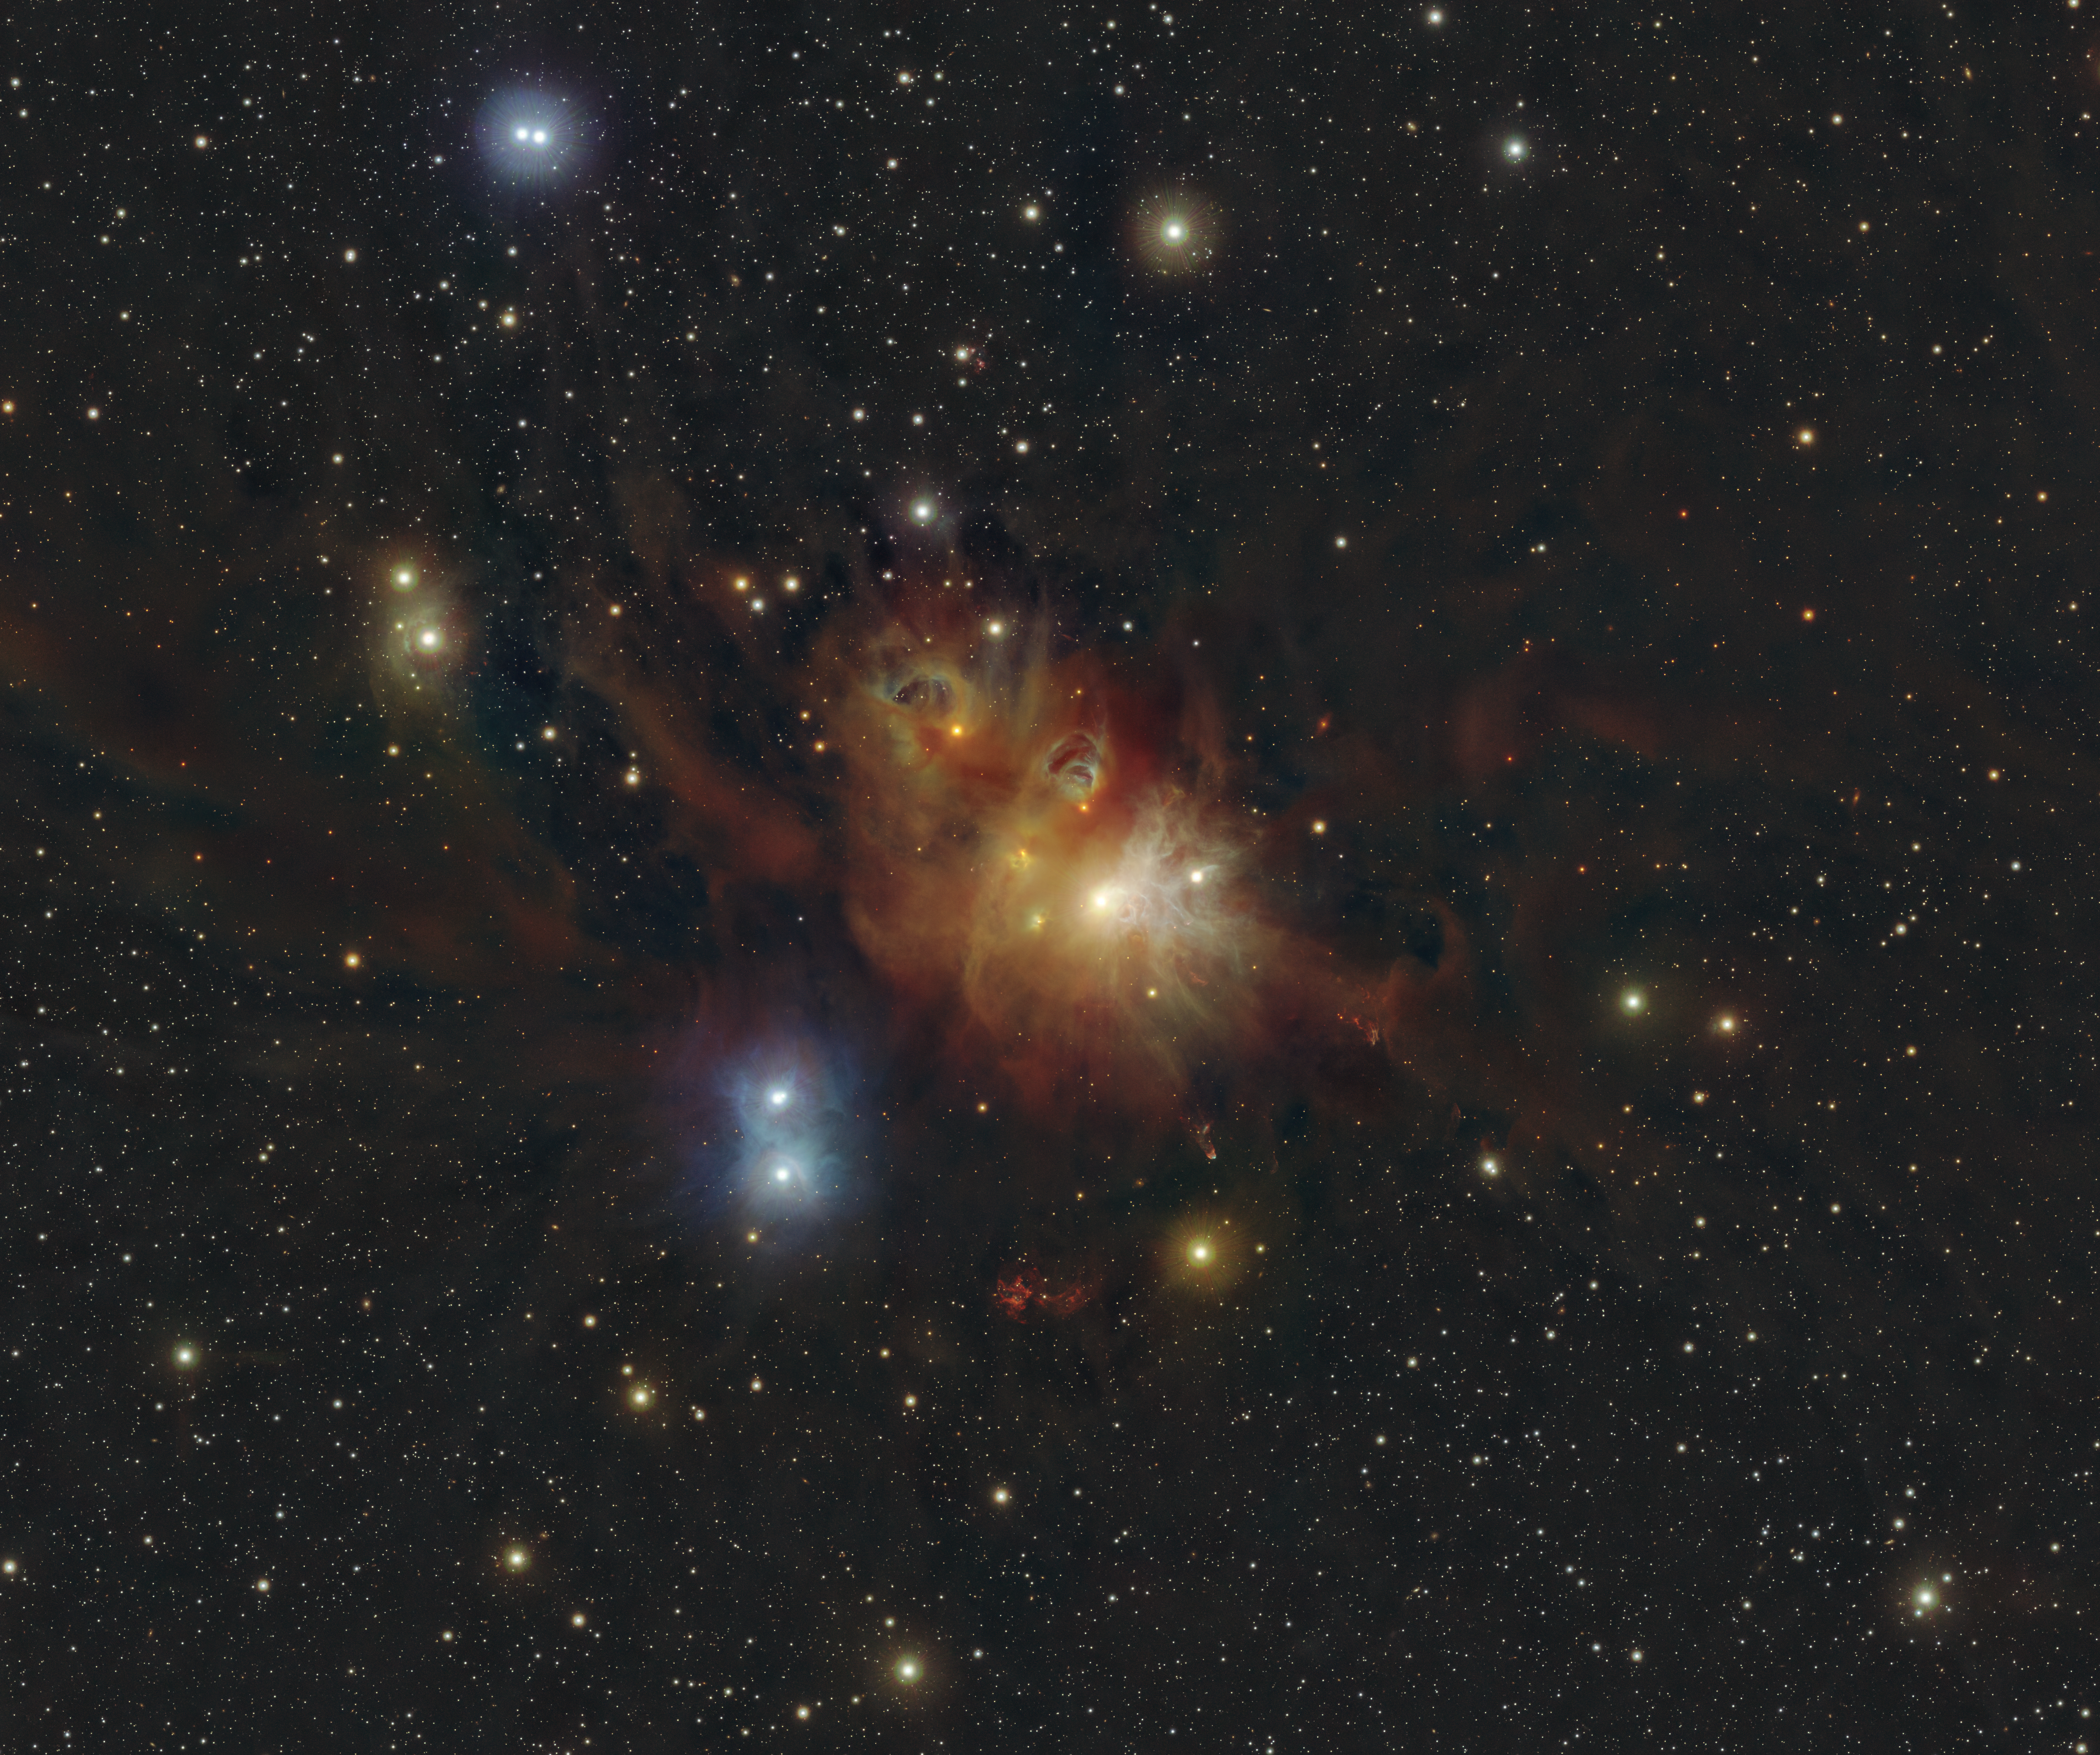

An infrared view of the region around the Coronet star cluster

This image shows the regions around the Coronet star cluster in the Corona Australis constellation. New stars are born in the colourful clouds of gas and dust seen here. The infrared observations underlying the image reveal new details in the star-forming regions that are usually obscured by the clouds of dust. The image was produced with data collected by the VIRCAM instrument, which is attached to the VISTA telescope at ESO’s Paranal Observatory in Chile. The observations were done as part of the VISIONS survey, which will allow astronomers to better understand how stars form in these dust-enshrouded regions.

Credit: ESO/Meingast et al.